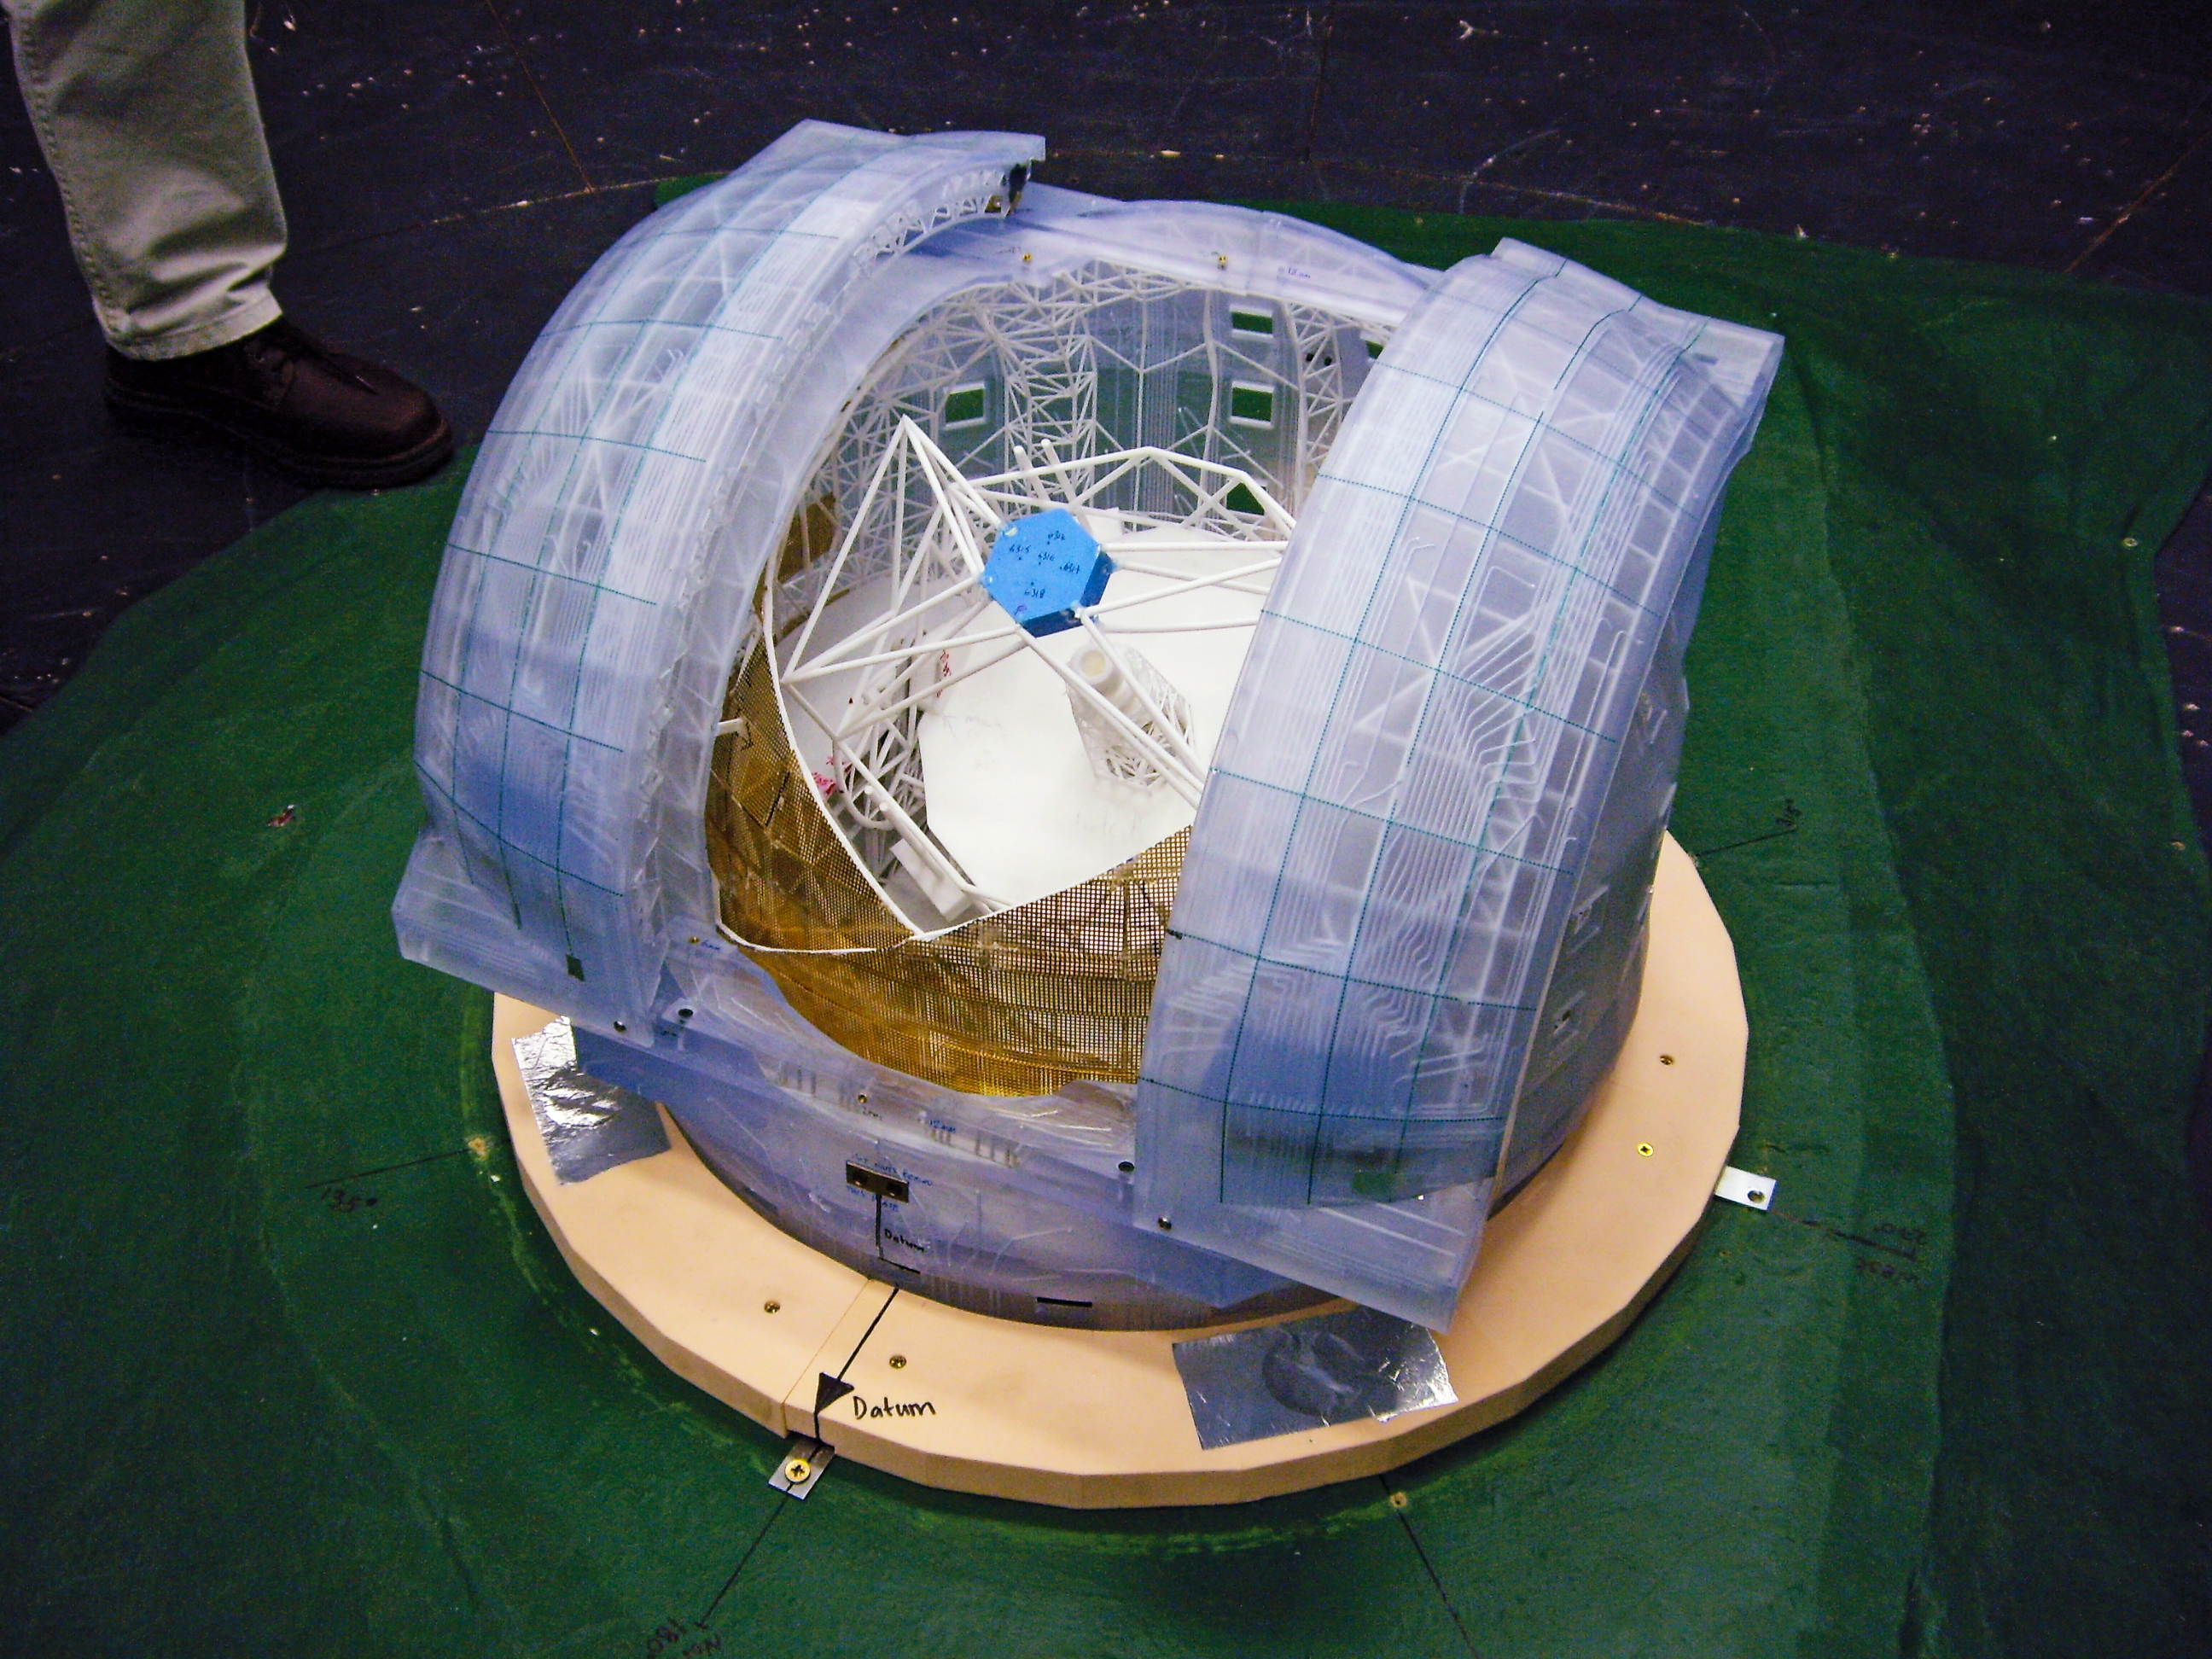

ELT model

This image shows a small model (you can get an idea of scale from the foot in the top left) of the future Extremely Large Telescope (ELT). The ELT will be built atop Cerro Armazones, in the Chilean Andes. With a primary mirror of 39 metres it will be the largest optical/infrared telescope in the world — the world's biggest eye on the sky.

Credit: ESO